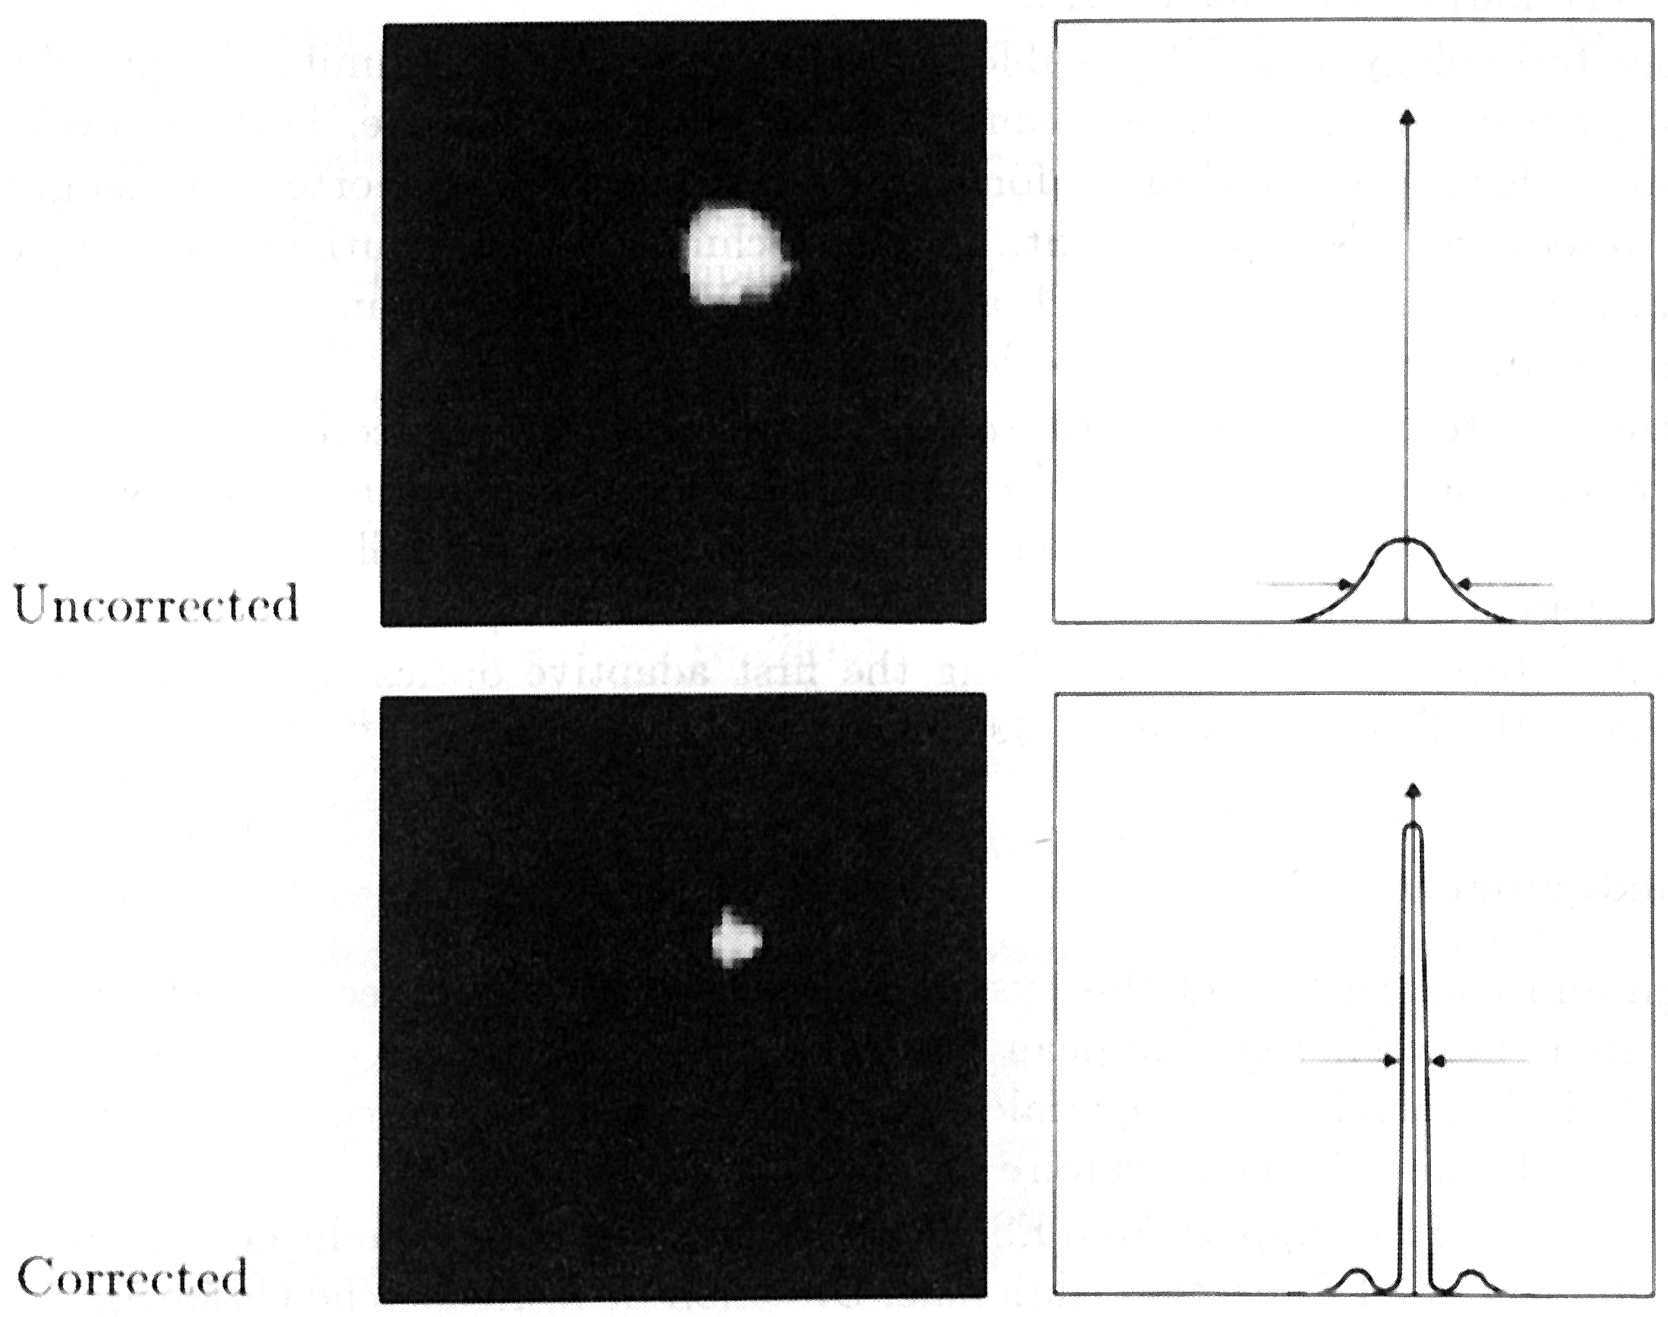

Deneb observed with the VLT Adaptive Optics Prototype System

Deneb observed with the VLT Adaptive Optics Prototype System. The picture shows the dramatic improvement of the infrared image of the star Alpha Cygni (Deneb), by means of the VLT Adaptive Optics Prototype System. The images were photographed directly from the monitor screen during the observations at the coudé focus of the 1.52 m telescope at the Observatoire de Haute Provence (France). These images were obtained through a K-filter (wavelength 2.2 m). Each image was exposed during 50 seconds.

Credit: ESO